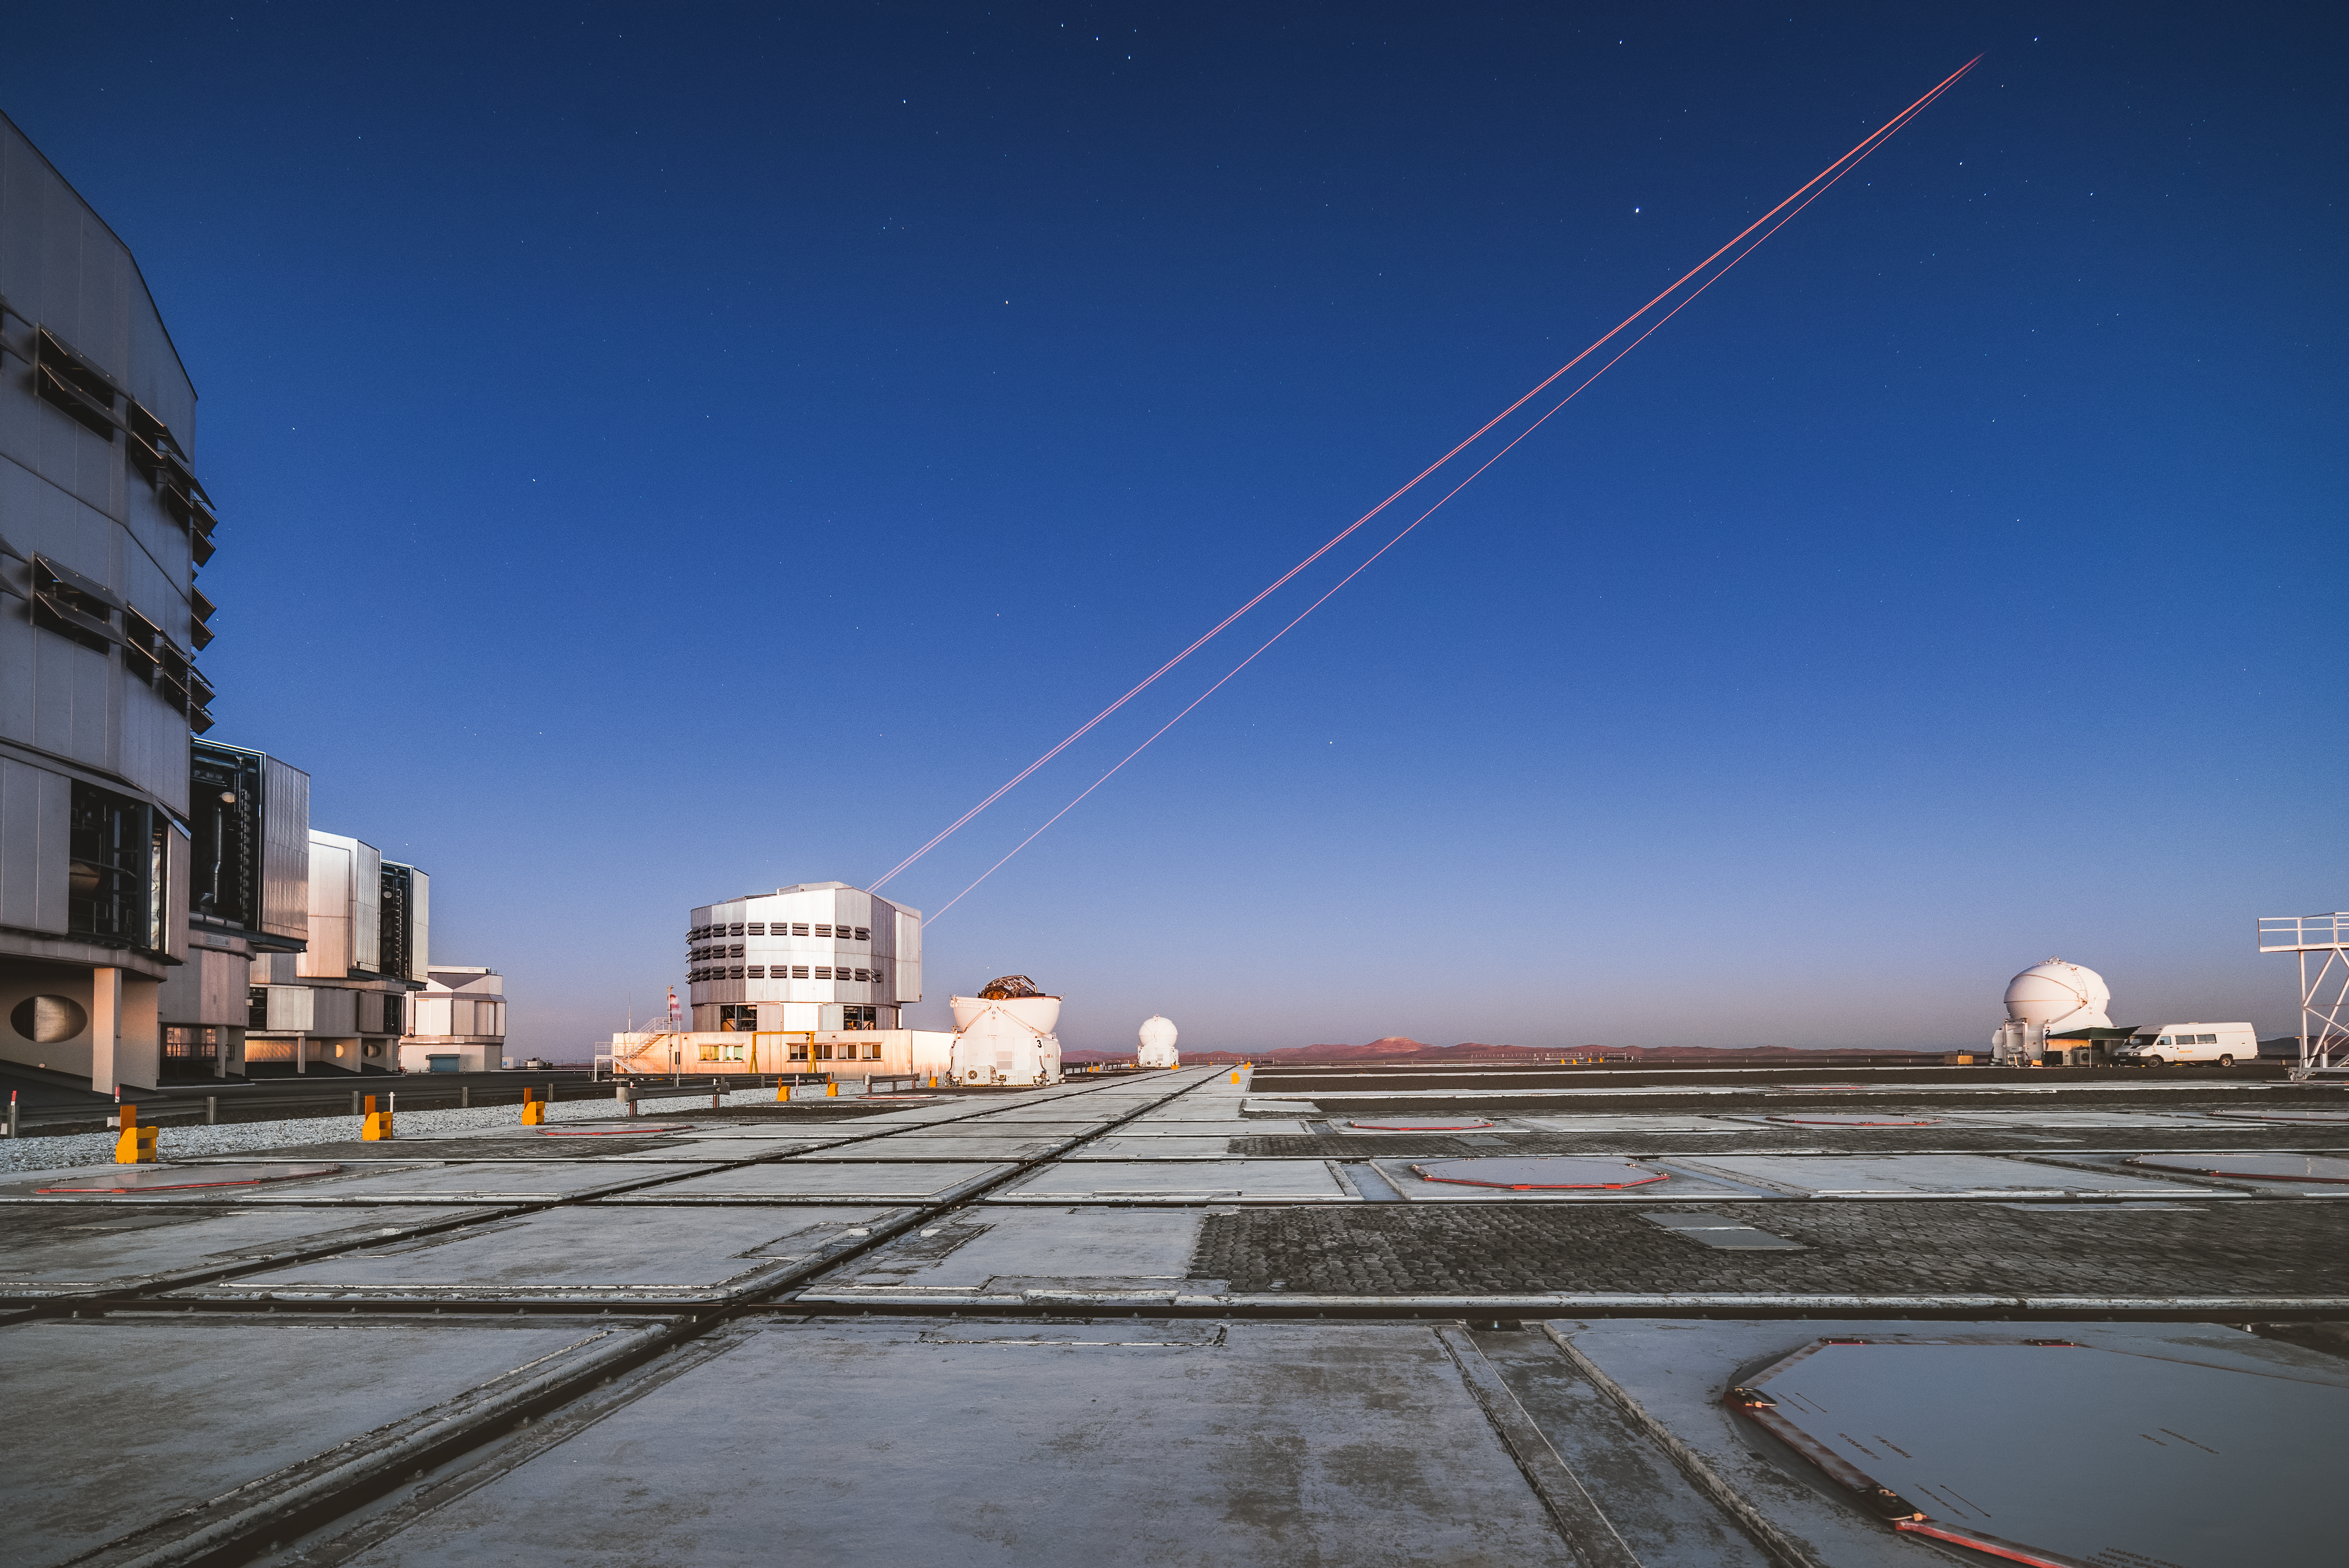

Lasers at dusk

ESO's Very Large Telescope (VLT) creates brand new stars with the 4 Laser Guide Star Facility.

Credit: G. Brammer/ESO